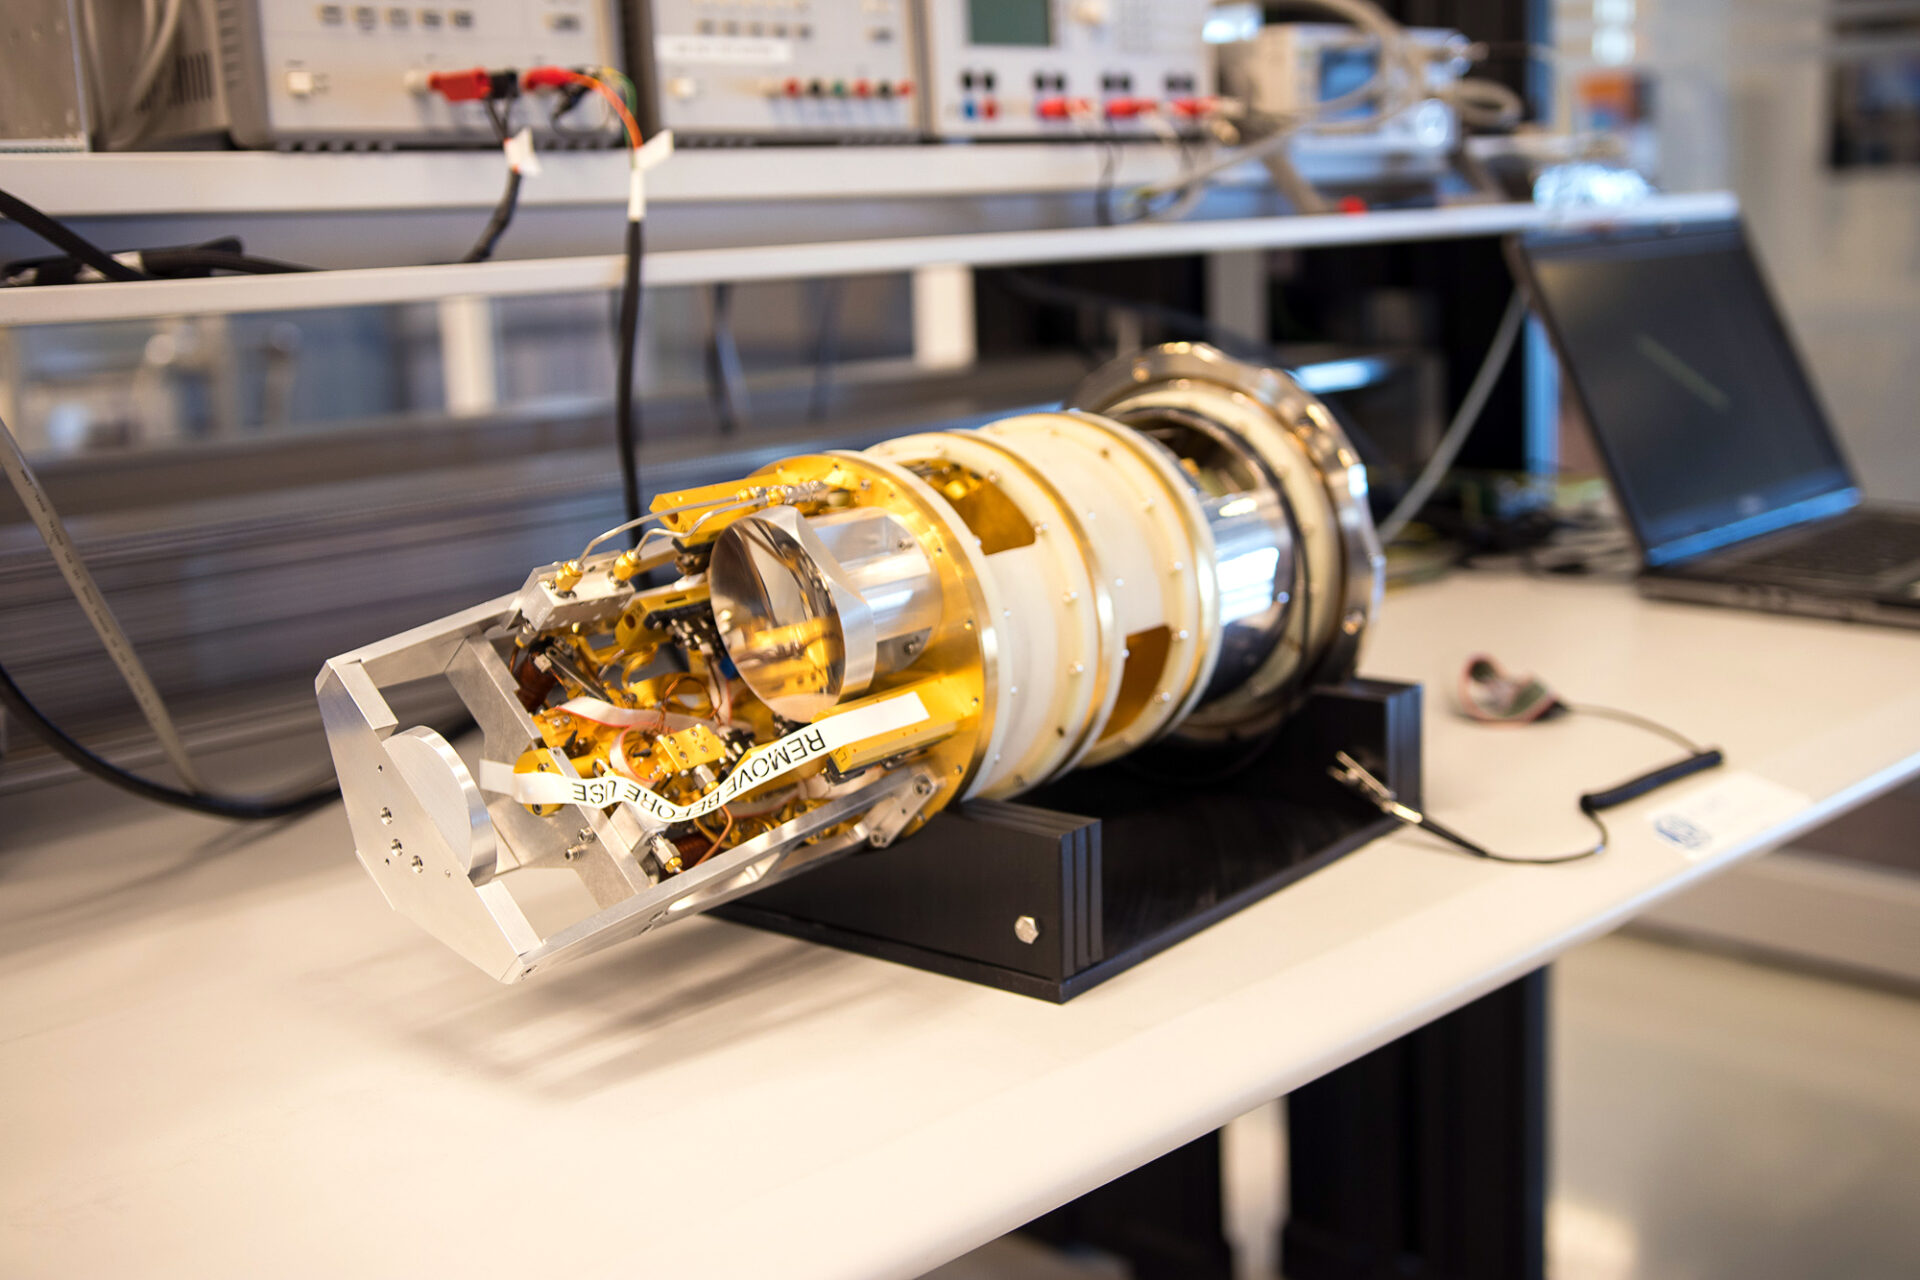

Each antenna has 10 of these receivers

To capture the different frequencies in the millimeter / submillimeter range observed by ALMA, you need to have sophisticated receivers. Each antenna has 10 of these receivers -or bands- that together form the structure called "Front End".

Credit: ALMA (ESO / NAOJ / NRAO)